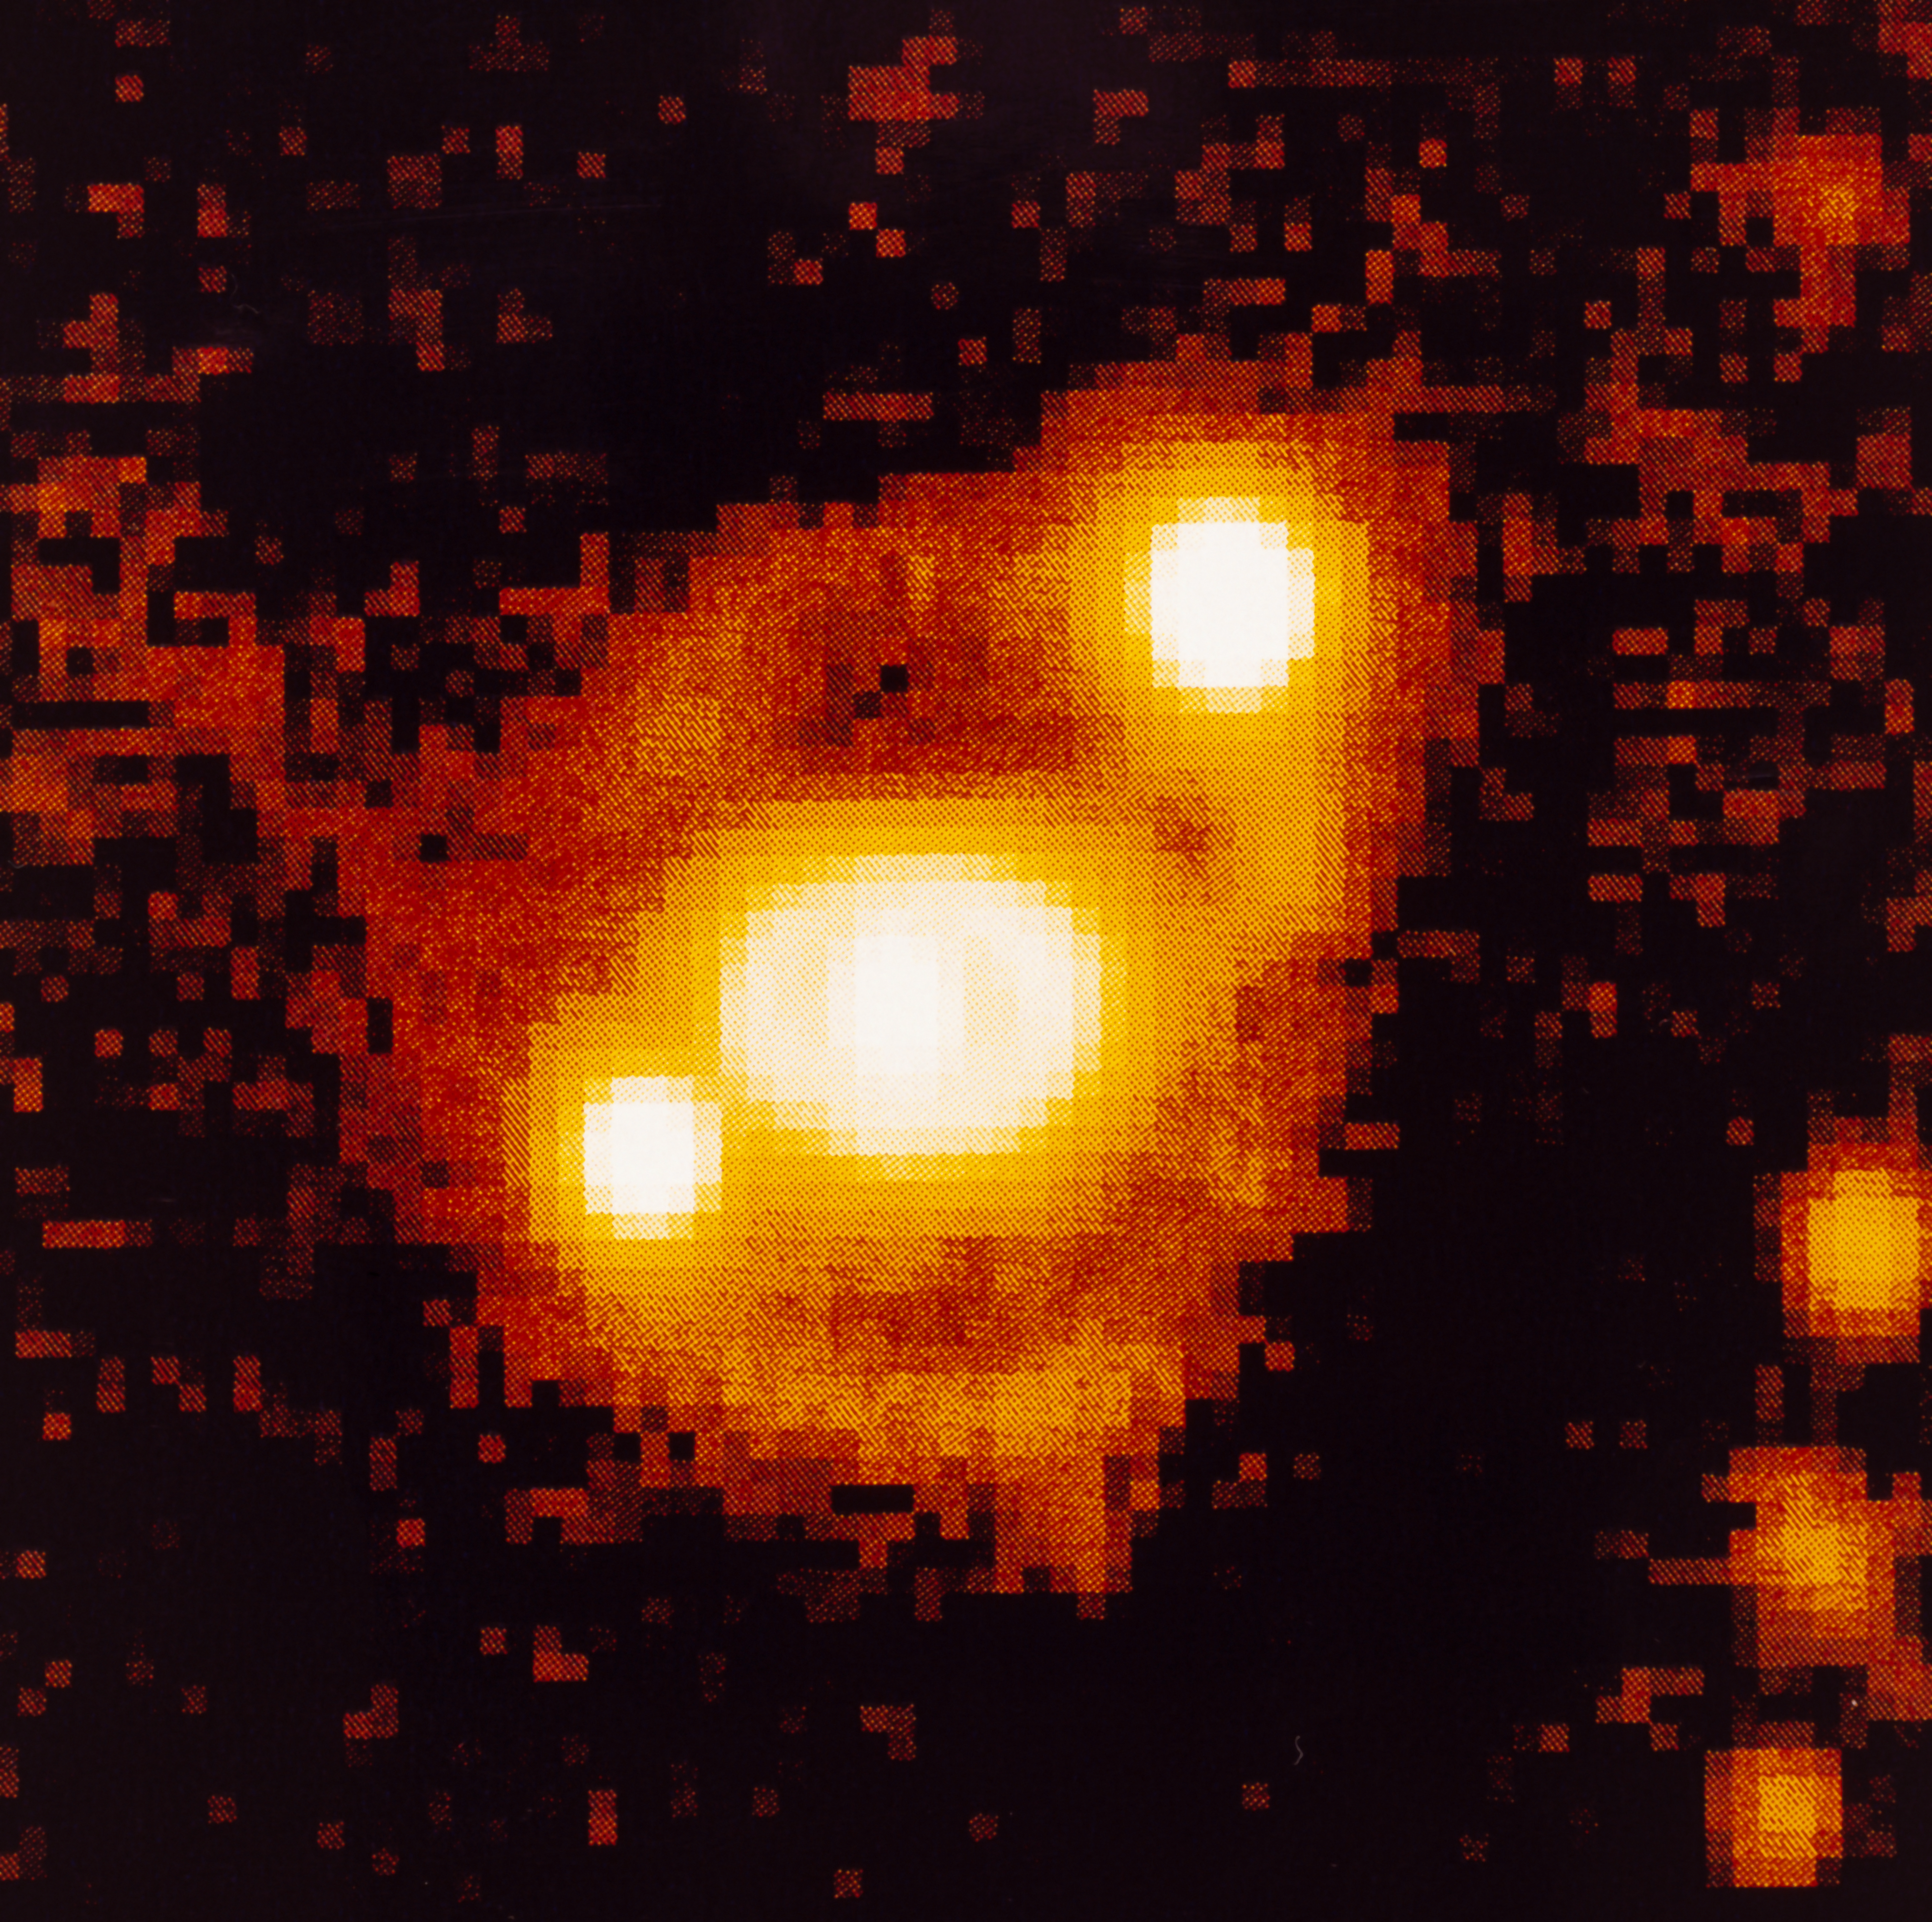

Ring-shaped nebula around SN 1987A

High resolution NTT image of supernova SN 1987A taken from La Silla Observatory in December 1993. Seven years after the explosion of SN 1987A, the observations indicate the beginning of a more active phase while the interaction between the stellar material which was ejected during the explosion and the surrounding ring-shaped nebulae has started. SN 1987A is one of the most studied objects in modern astronomy and ESO telescopes have been observing it since its first detection, in February 1987.

More information in ESO Messenger 75, p22: http://www.eso.org/sci/publications/messenger/archive/no.75-mar94/messenger-no75.pdf

Credit: ESO